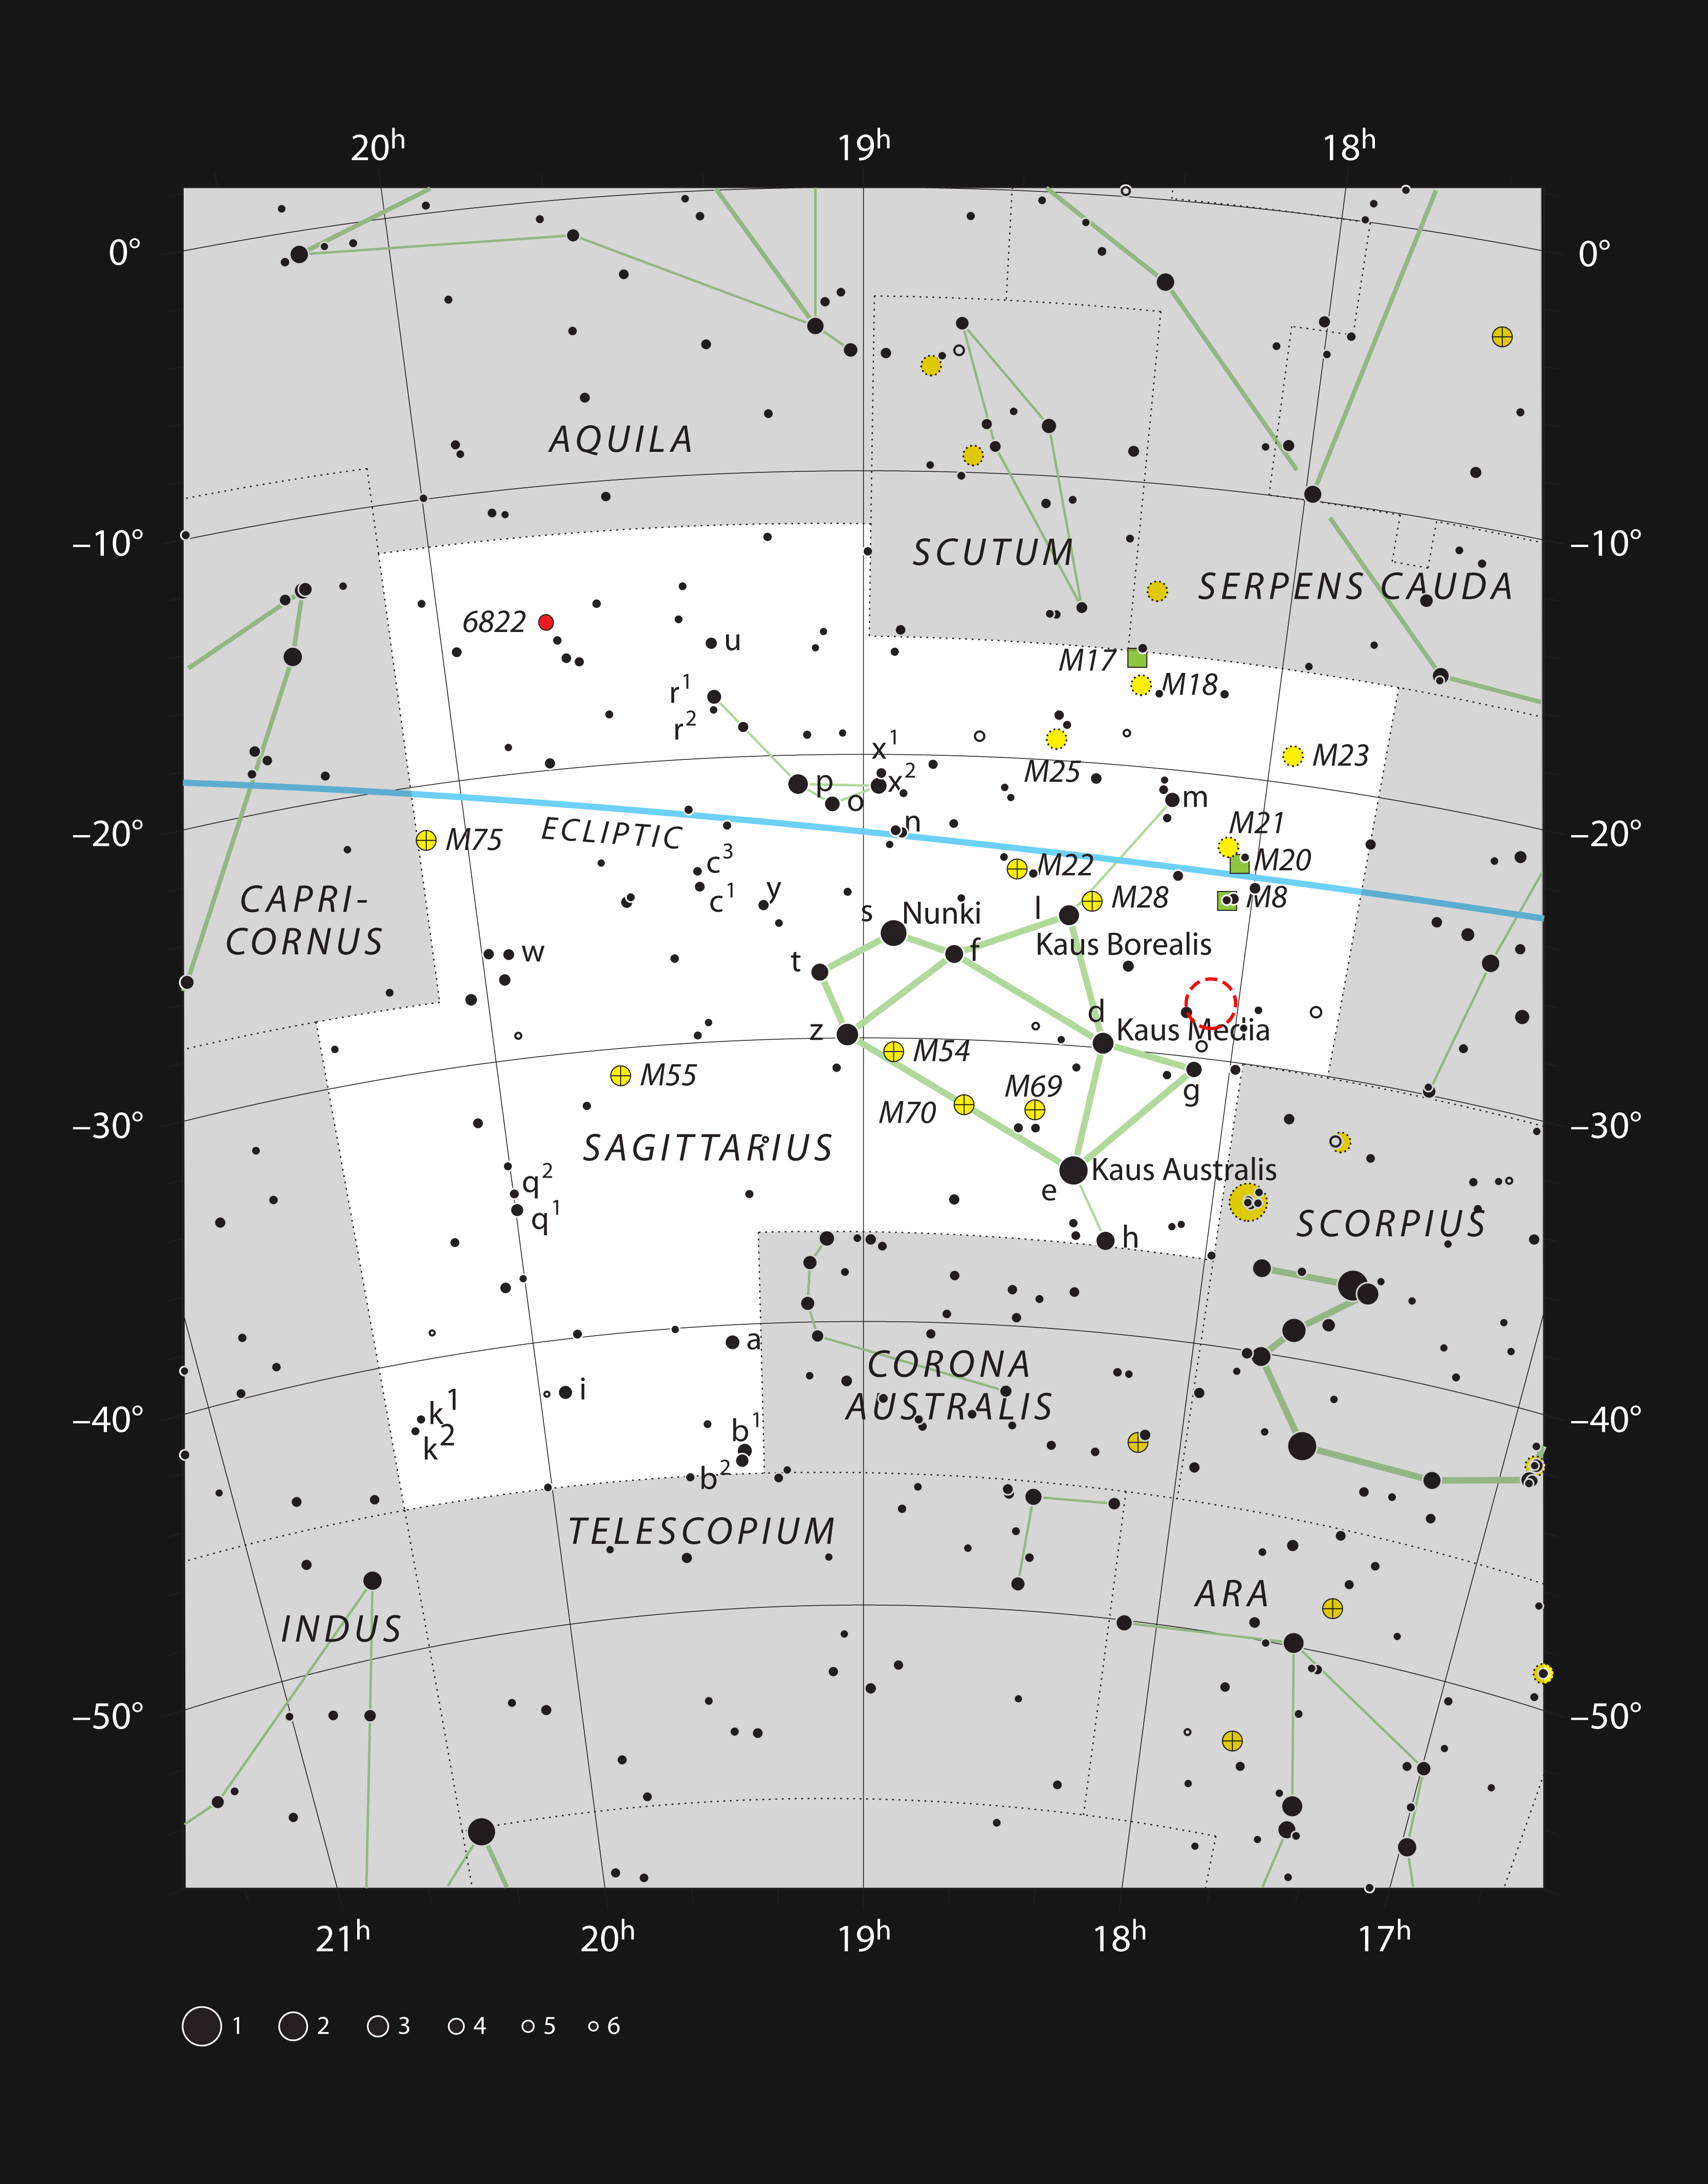

The cluster NGC 6520 and the dark cloud Barnard 86 in the constellation of Sagittarius

This chart shows the rich constellation of Sagittarius (The Archer), which includes the centre of the Milky Way and many star clusters and nebulae. Most of the stars that can be seen in a dark sky with the unaided eye are marked. The location of the star cluster NGC 6520 and its neighbouring dark cloud Barnard 86 is indicated with a red circle.

Credit: ESO, IAU and Sky & Telescope